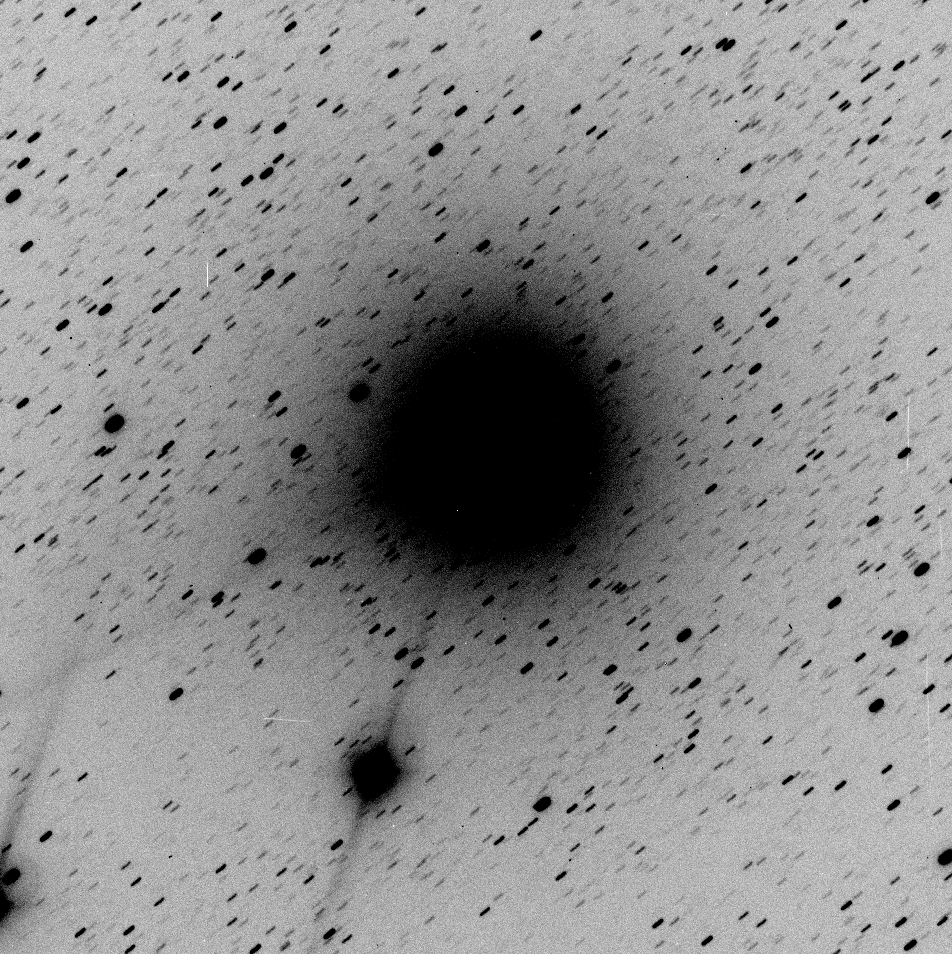

First ESO image of new comet 1998 P1

The negative image has been reproduced from a 2-min exposure with the DFOSC instrument through a B (blue) filter on August 11, 1998 at 23:40 UT.

This is a 120-sec exposure through B-filtre with DFOSC on Danish 1.54-m telescope. Only a few cosmetic corrections. The original frame has 1911 x 1911 pixels which corresponds to 12.9 x 12.9 arcmin on the sky. North is up, East to the left.

Credit: ESO